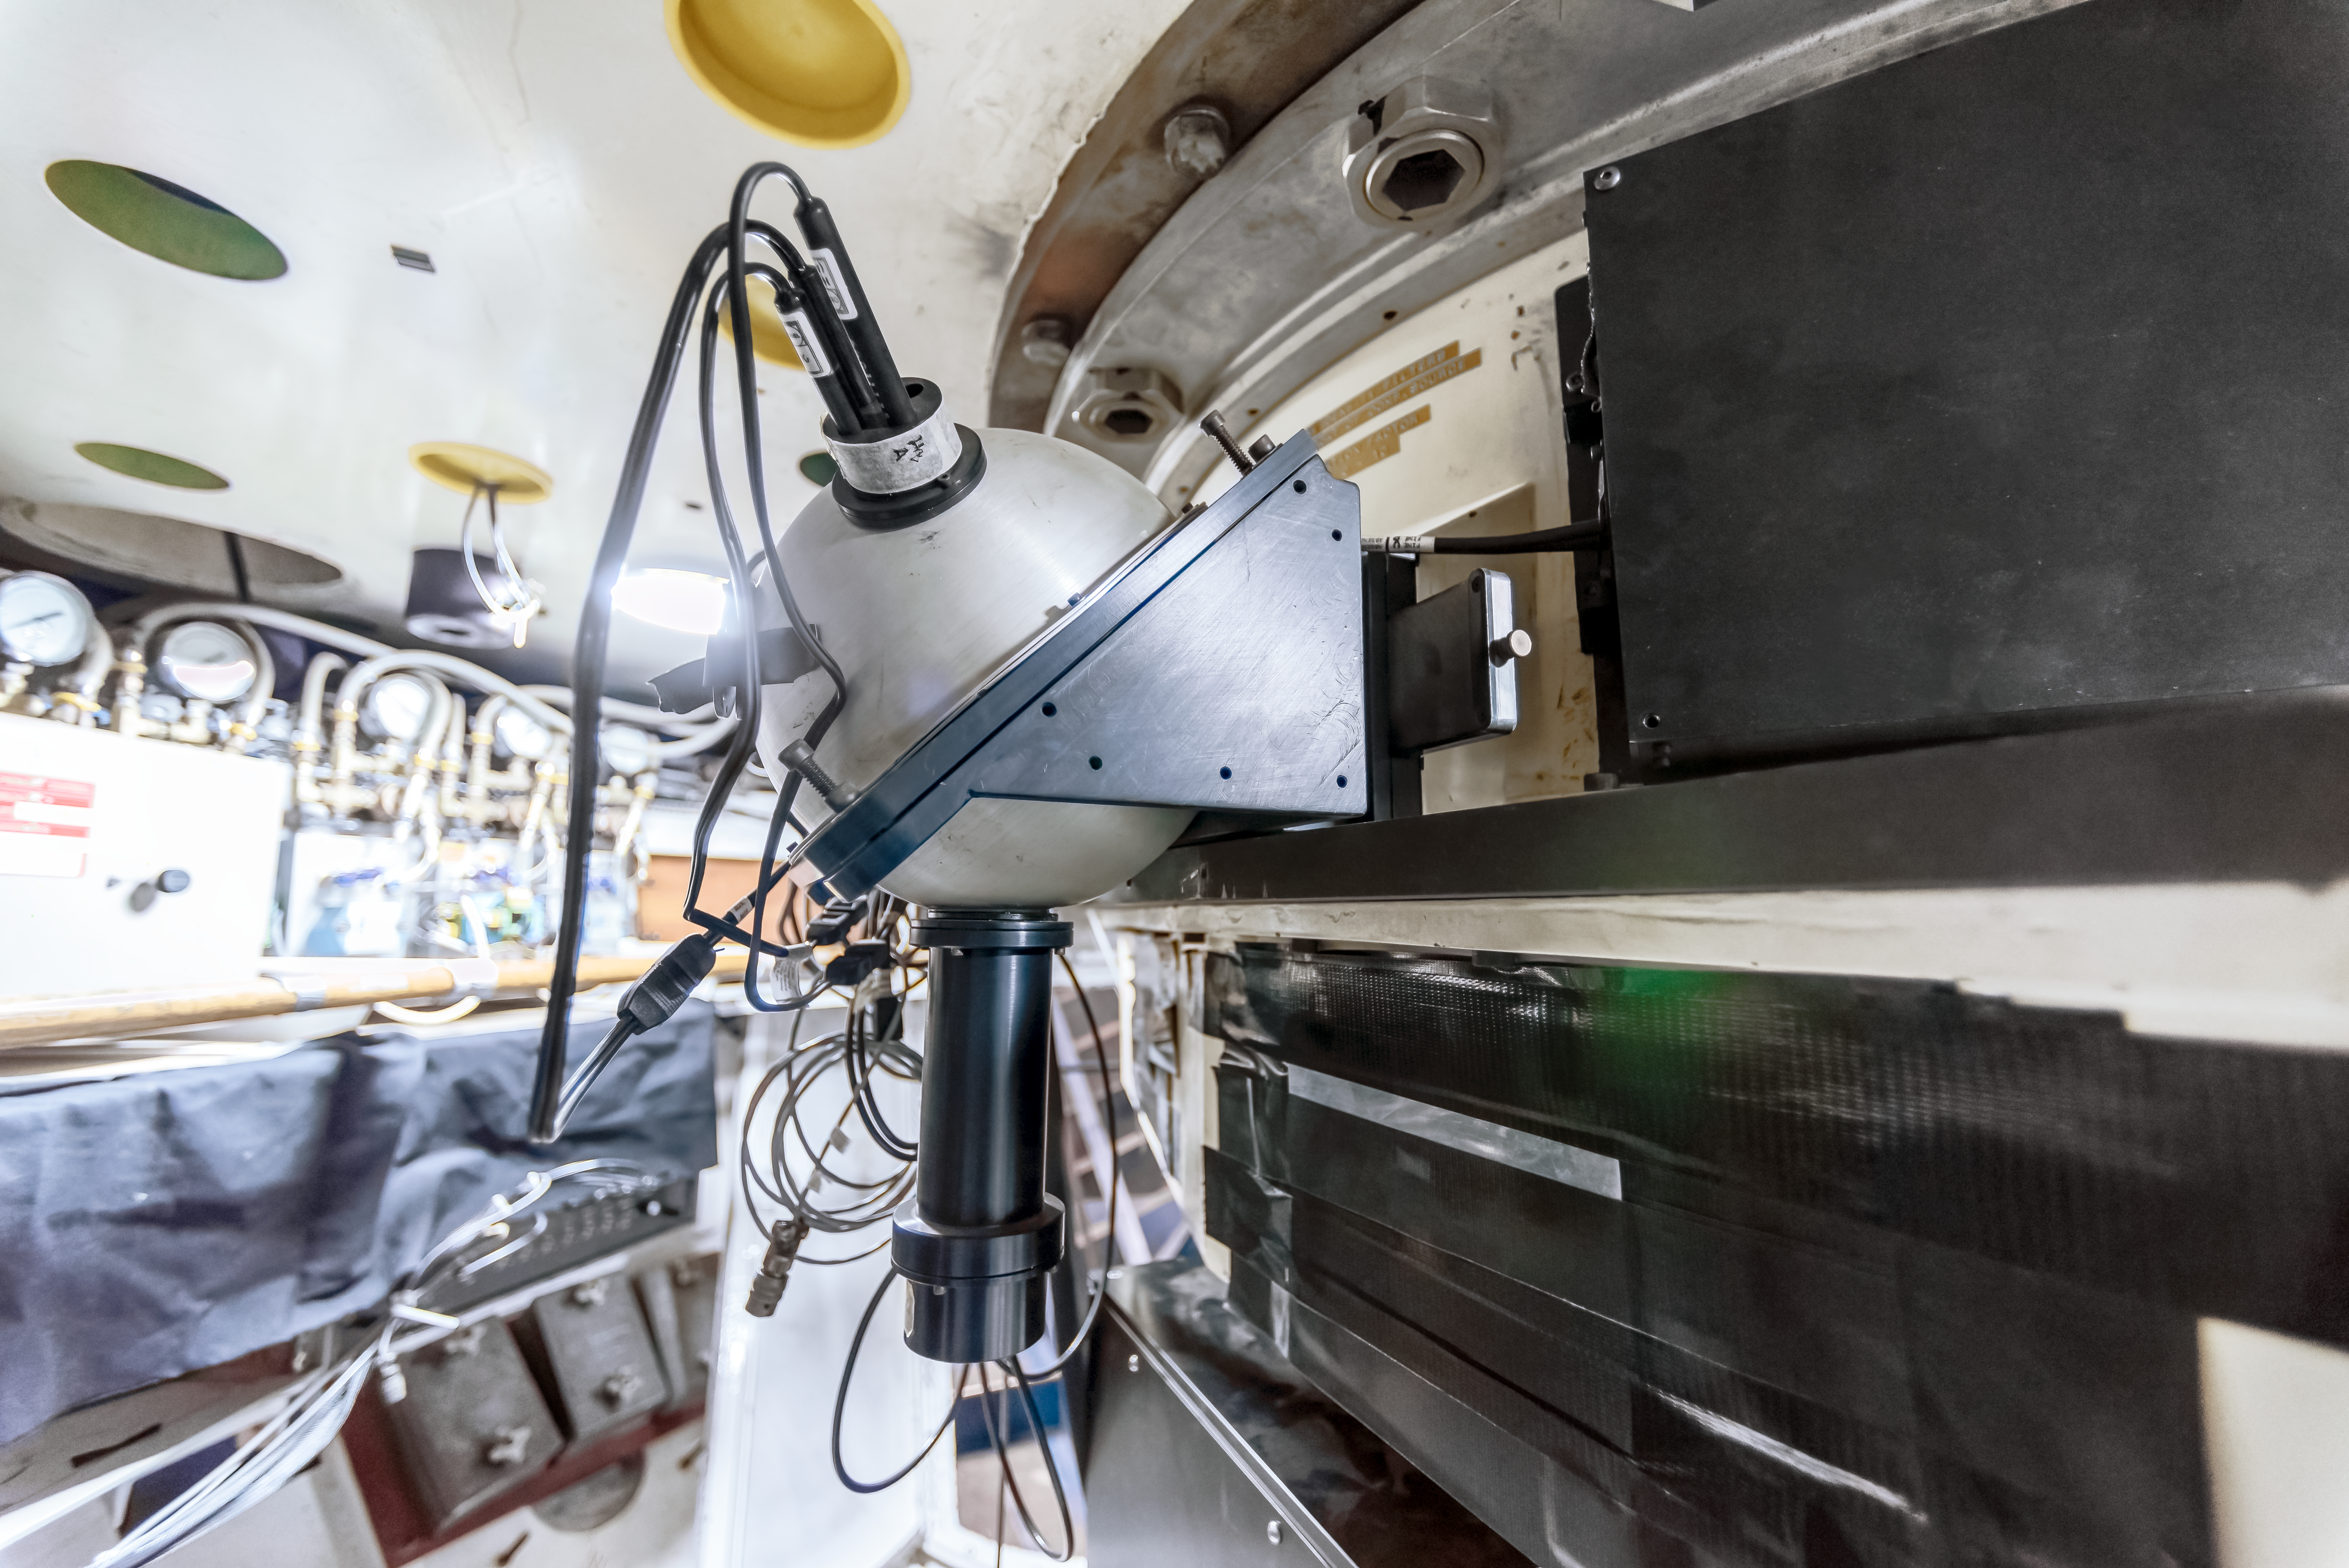

COSMOS Spectrograph at CTIO

COSMOS is a nearly identical modified version of the OSMOS spectrograph in use on the MDM Hiltner 2.4-m telescope, and adapted for use on the Víctor M. Blanco 4-meter Telescope at CTIO. The design modifications, fabrication, assembly and testing were a joint effort between Ohio State and NOIRLab. This instrument was built to provide a modern, high-efficiency spectrograph for the U.S. community that meets many of the scientific needs described in the ReSTAR (Renewing Small Telescope for Astronomical Research) report.

Credit: CTIO/NOIRLab/NSF/AURA/D. Munizaga